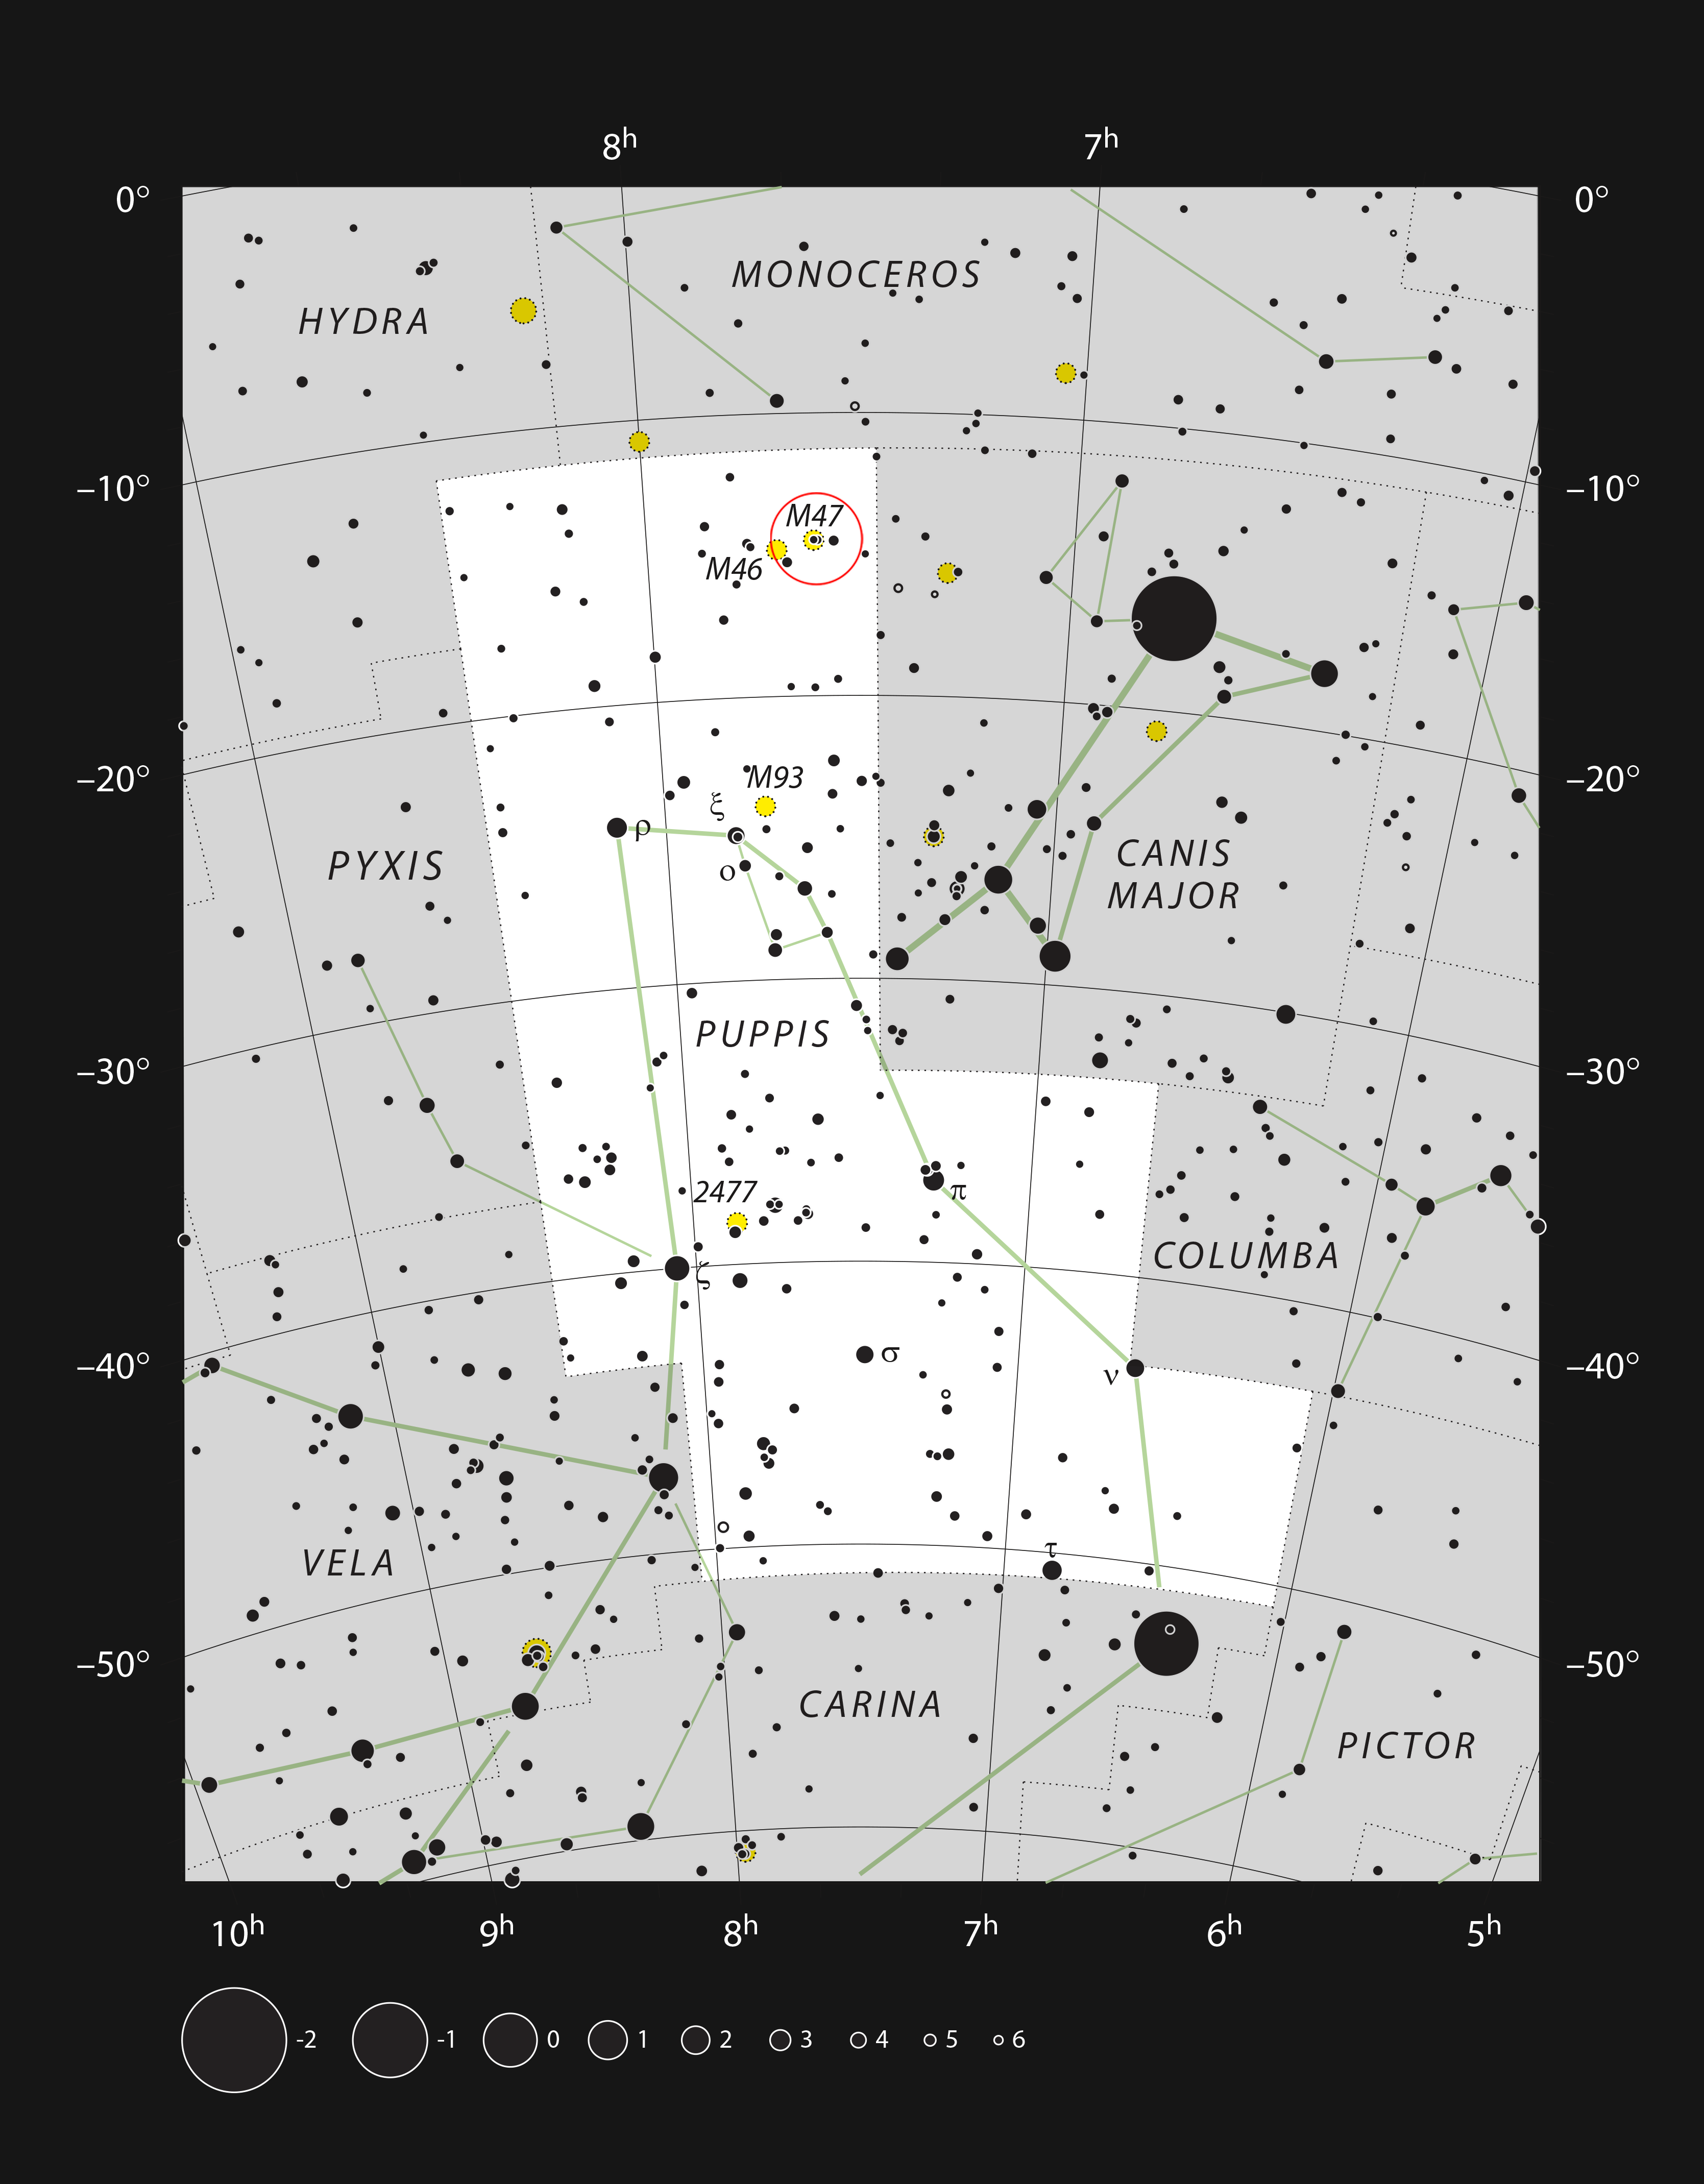

The bright star clusters Messier 47 and Messier 46 in the constellation of Puppis

This chart shows the constellation of Puppis (The Poop) and includes all the stars that can be seen with the unaided eye on a clear and dark night. This region of the sky includes some bright star clusters, chief amongst them Messier 47 (circled) and its contrasting sister cluster Messier 46. Both clusters are well seen in small telescopes, with Messier 47 having far fewer, but brighter, stars.

Credit: ESO, IAU & Sky and Telescope